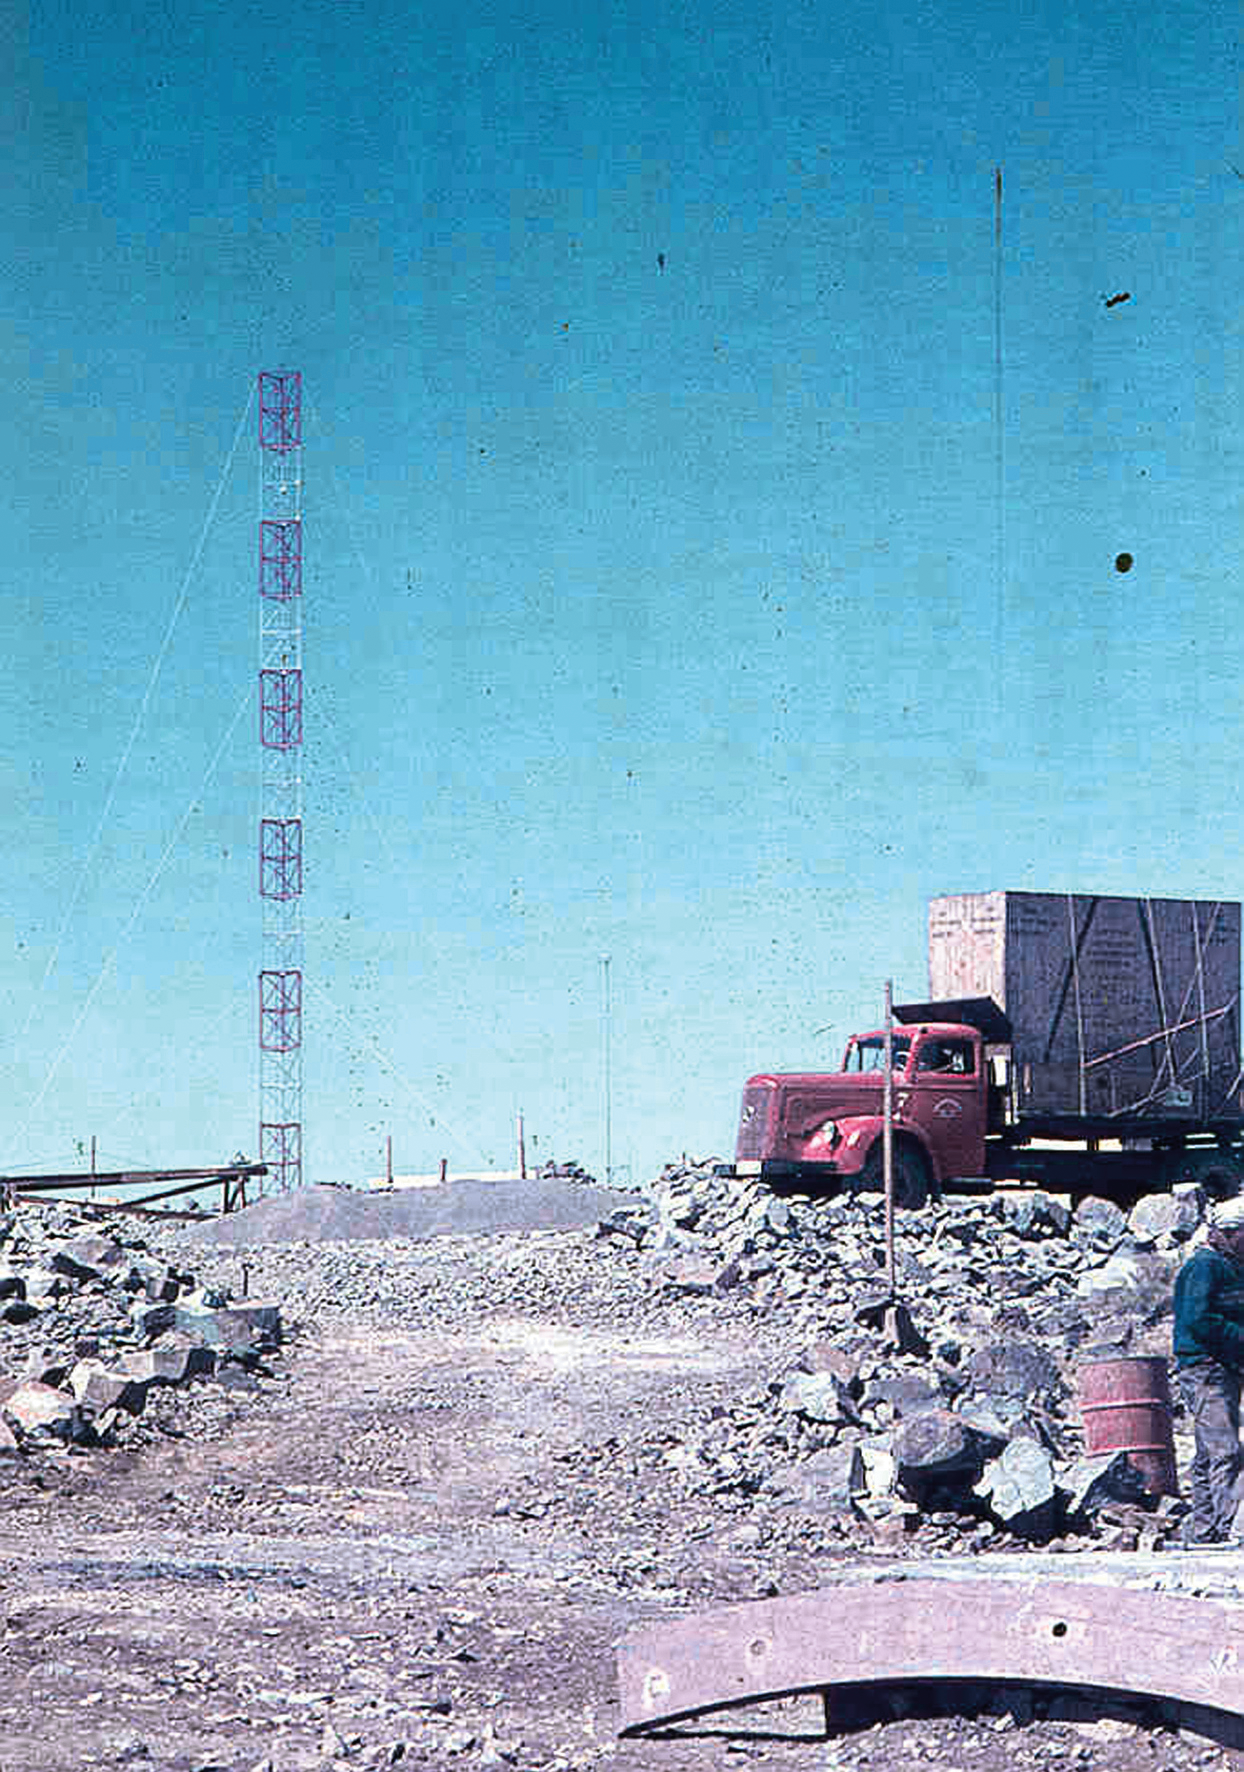

The arrival of the ESO 1-metre telescope

Photo of the arrival of the ESO 1-metre telescope at the new La Silla Observatory in Chile in the late 1960’s. The La Silla Observatory has since become one of the premier ground-based observatories in the world.

Credit: ESO/J.Doornenbal